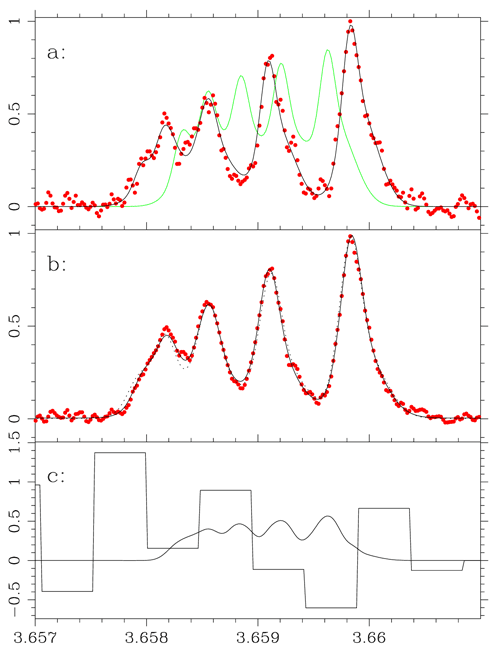

Resulting observed Phoenix spectrum

(a) Resulting observed Phoenix spectrum (red points) of 30 July 2003, and model line profile of [Al VI]; in grey, model profile of Al-26 had it been present at an isotope ratio of 1. In (b), co-added spectrum (red points). Light dotted-line does not include electric-quadrupole hyperfine splitting. The inclusion of the electric quadrupole hyperfine terms improves the fit (solid grey line). The original Phoenix spectra were obtained at a spectral resolution of 75,000.

Credit: International Gemini Observatory/NOIRLab/NSF/AURA